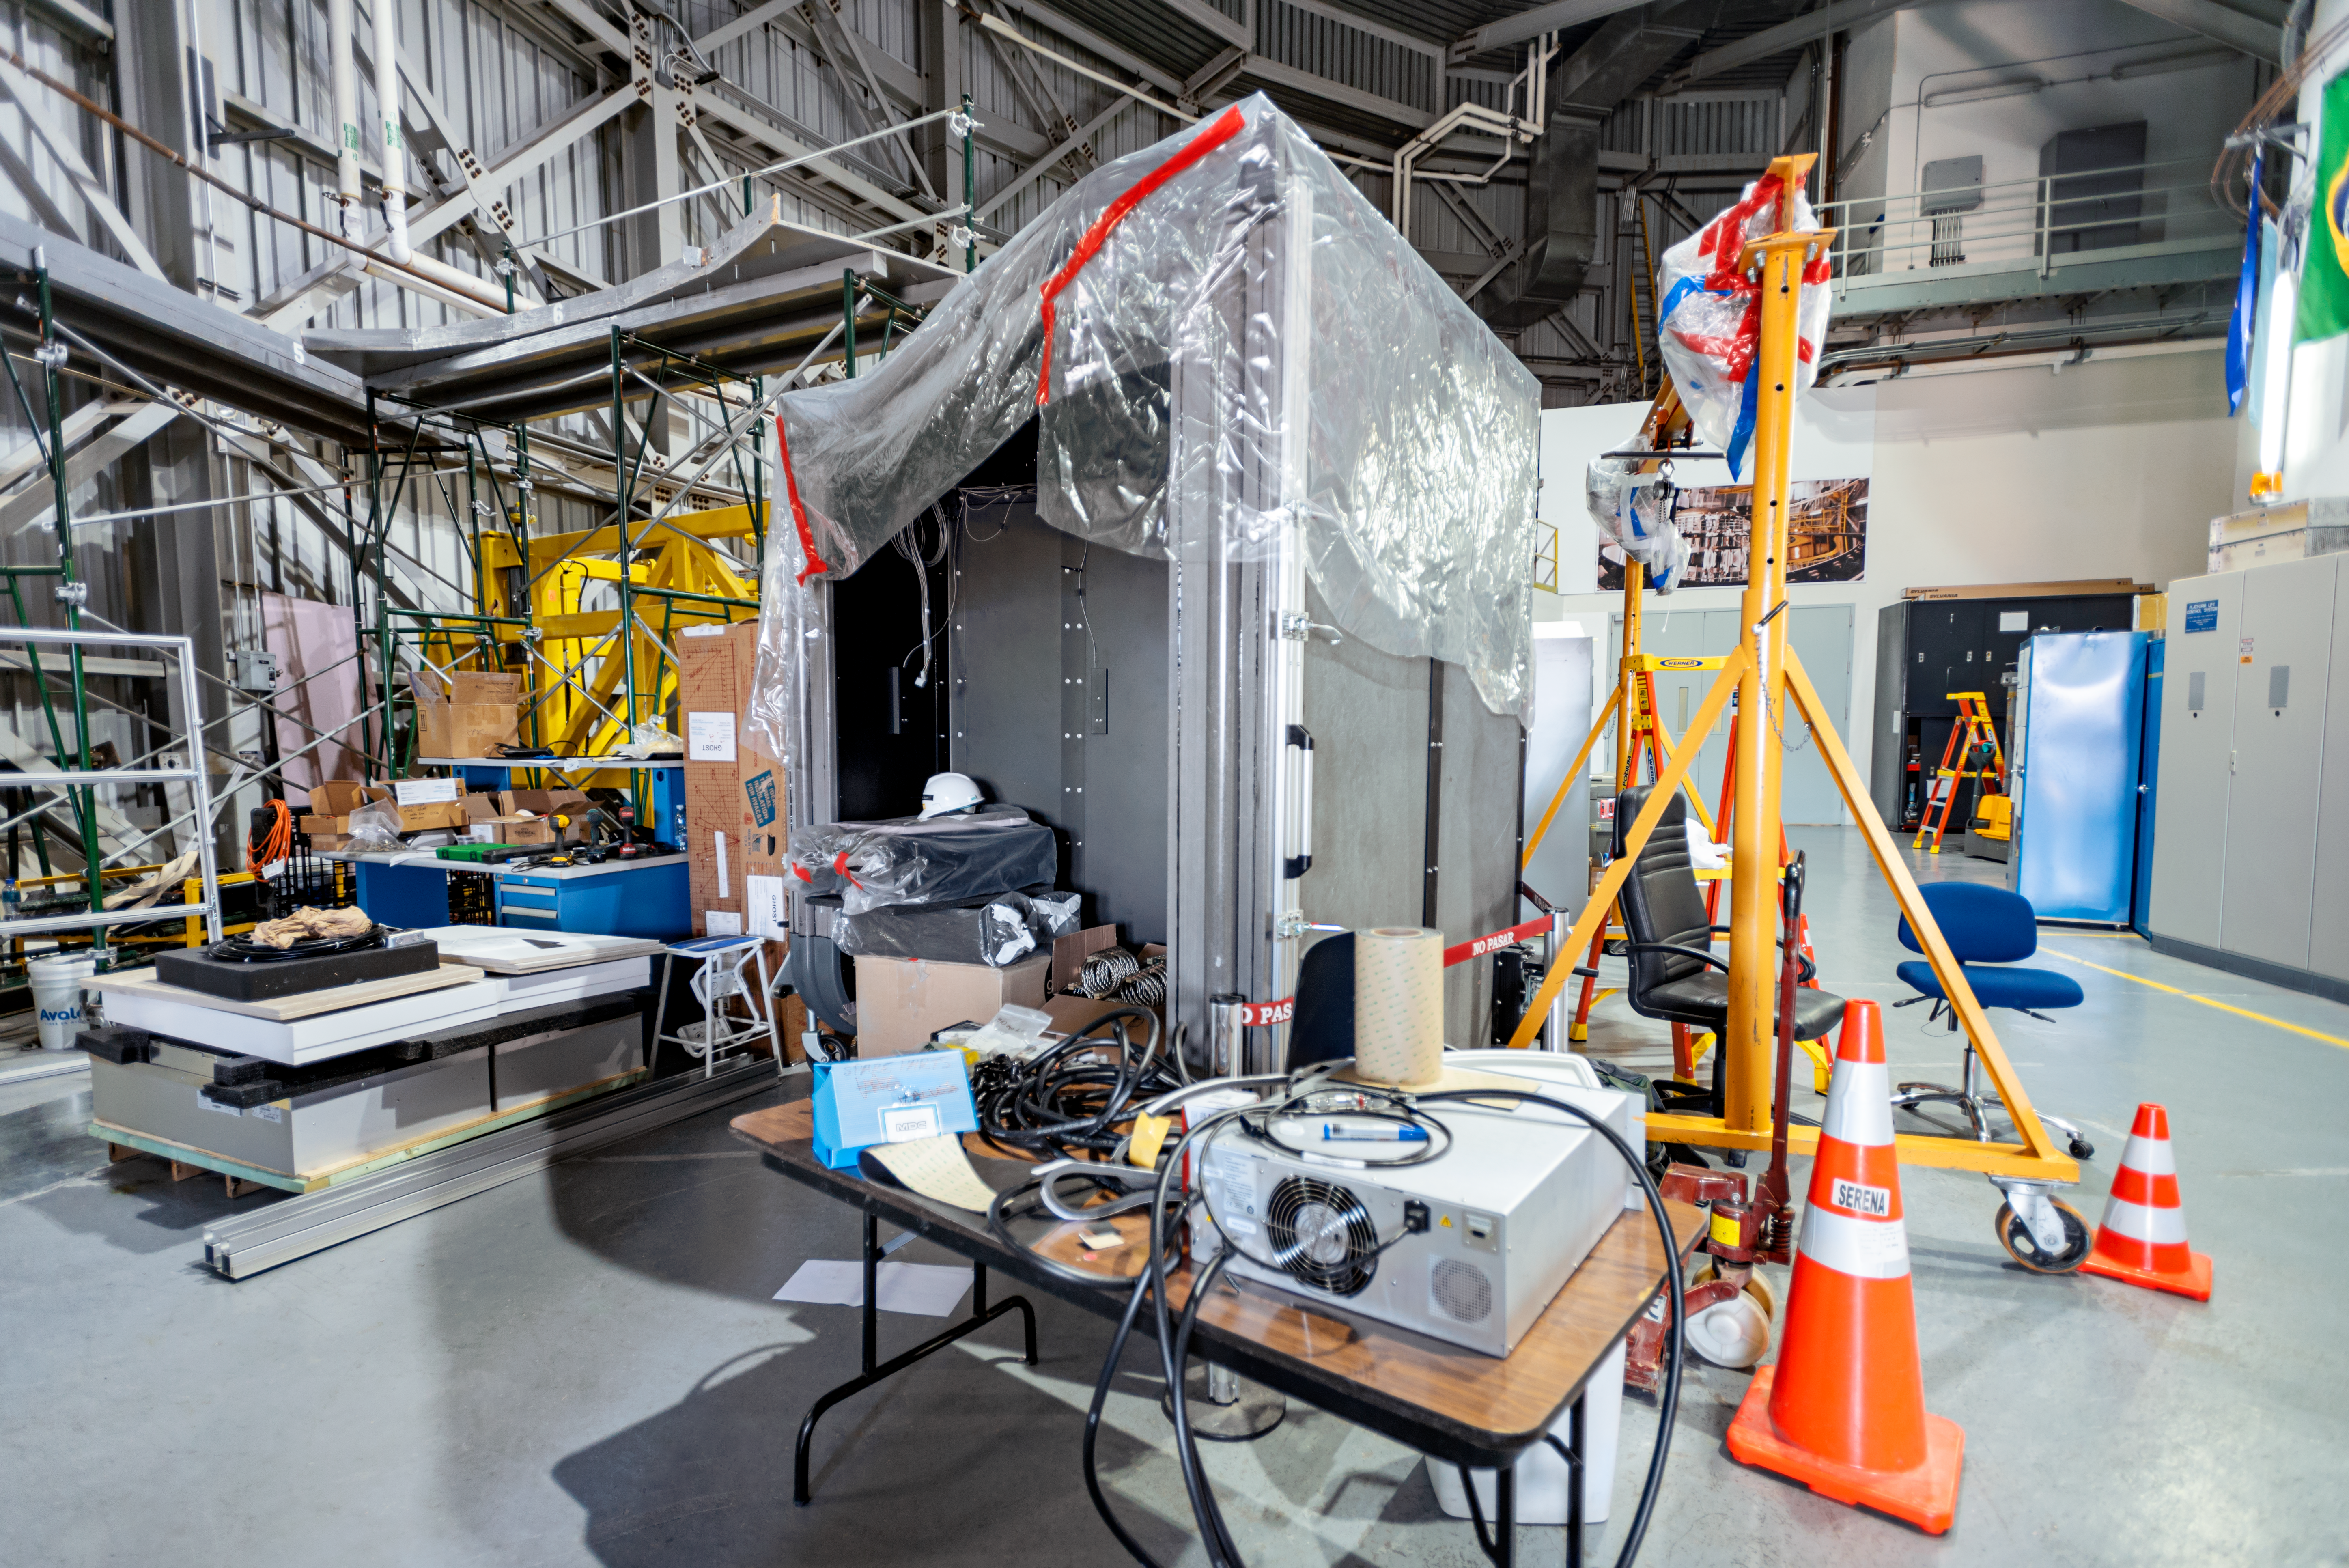

GHOST parts

Some panels of the GHOST instrument at the shipping area of the Gemini South telescope, awaiting assembly.

Credit: NOIRLab/AURA/NSF/D. Munizaga